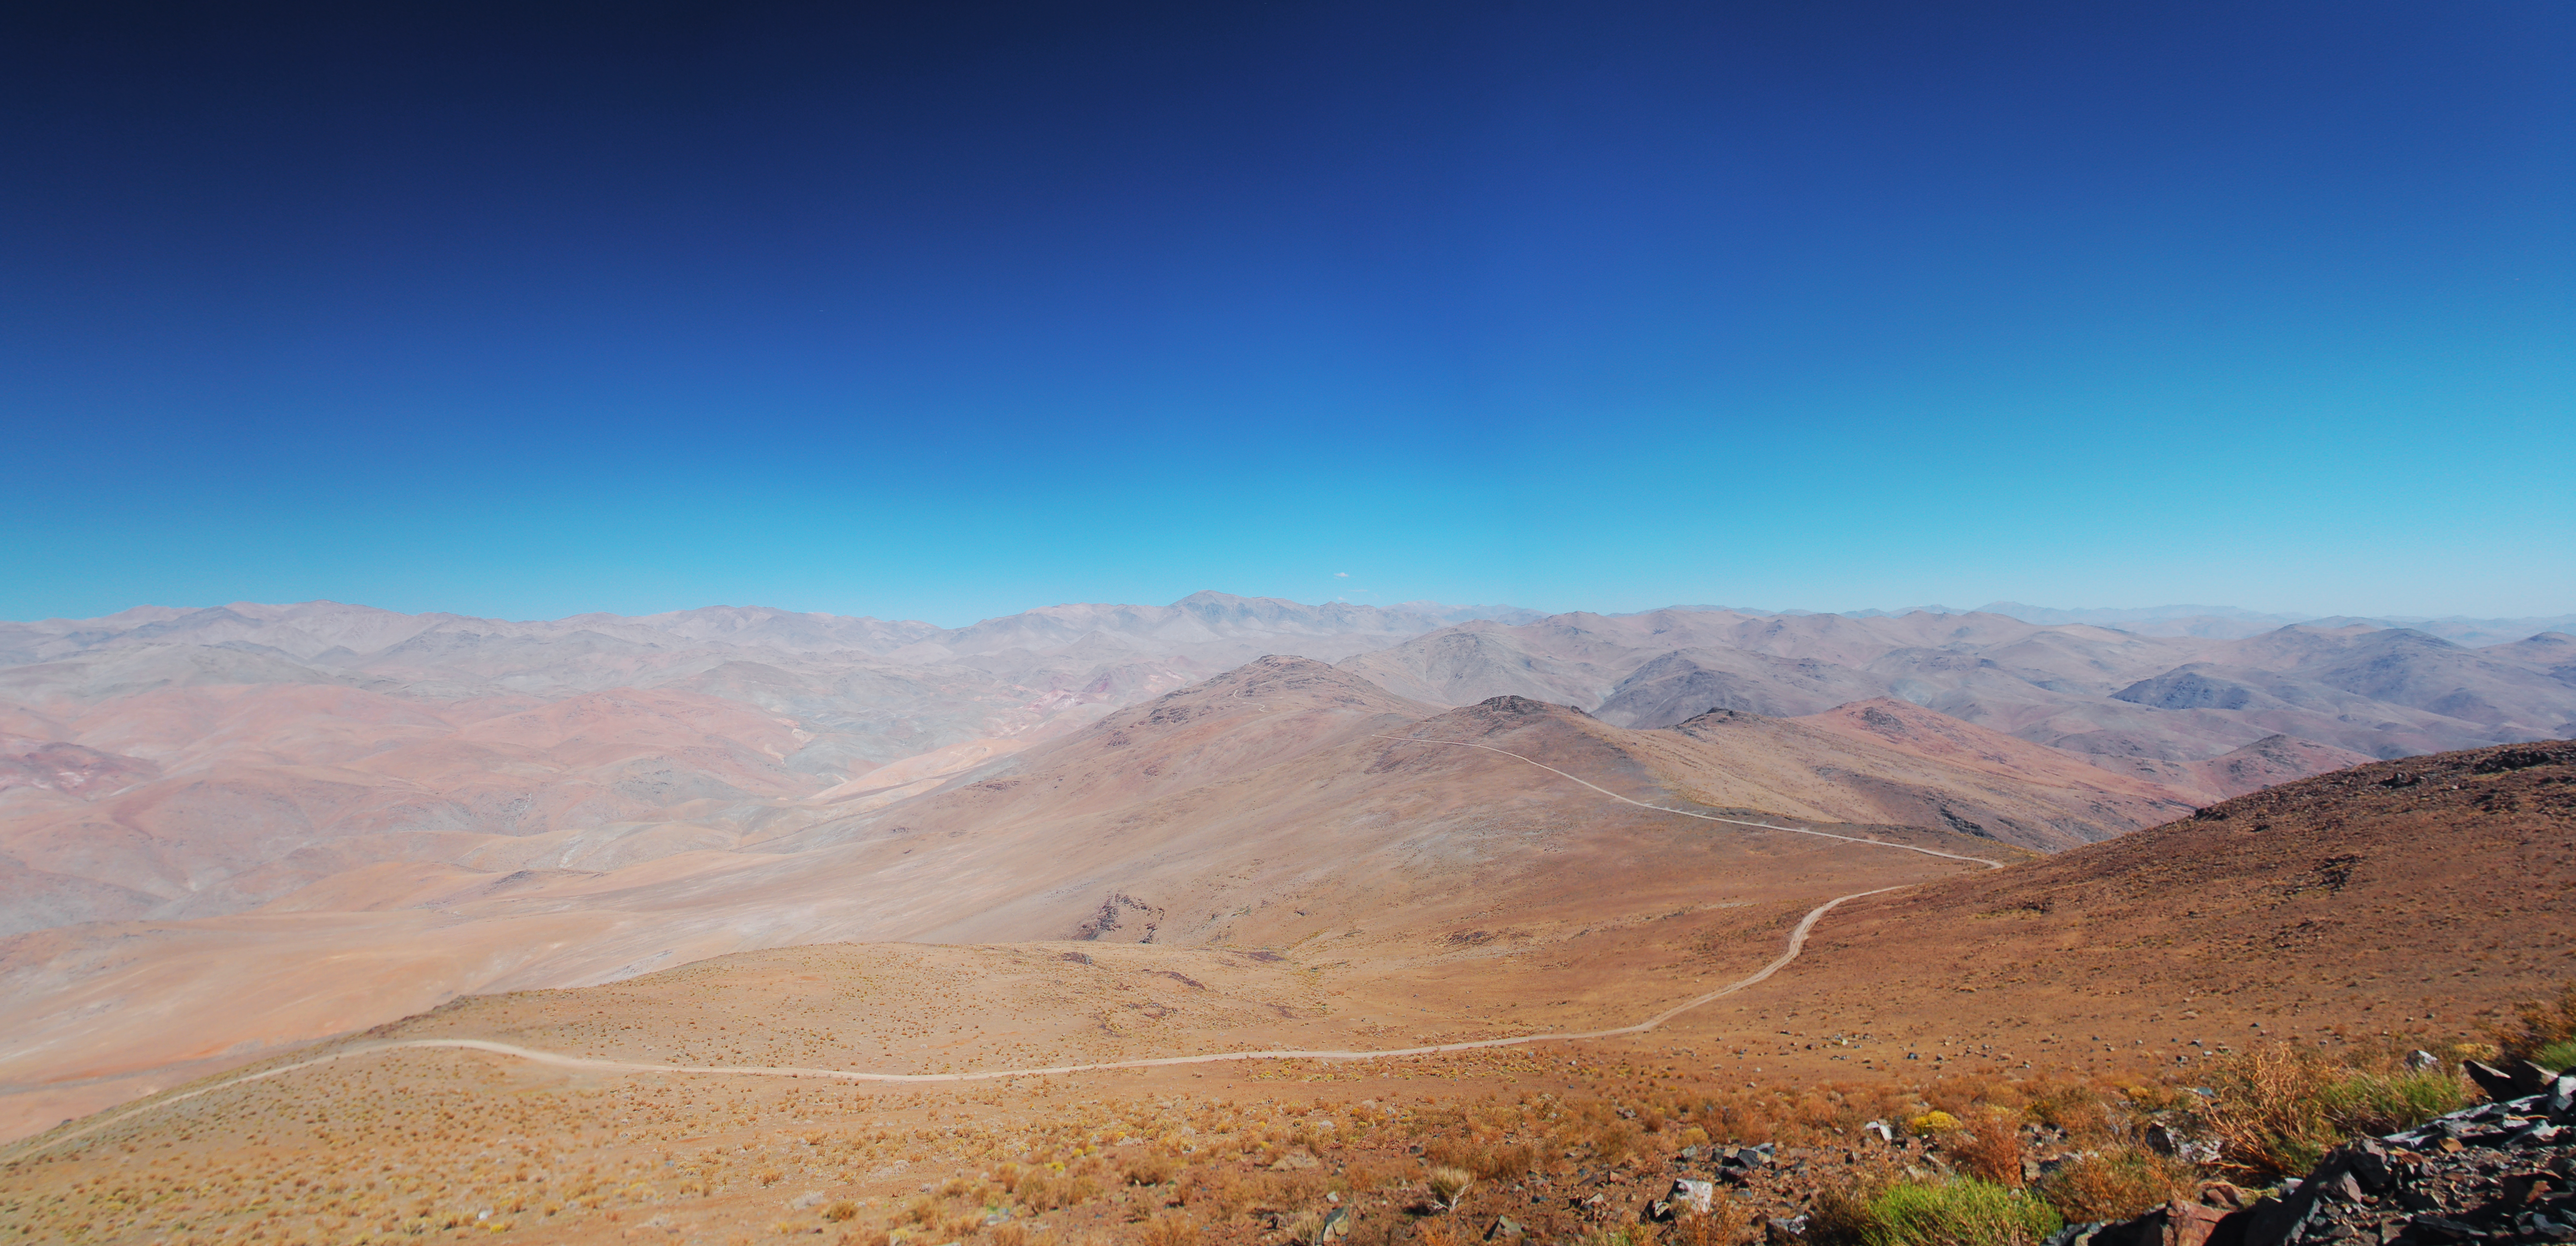

Vizcachas panorama

Panoramic image of the desert around Vizcachas, a site located in Chile, not very far from the ESO La Silla Observatory, home to the 3.6-metre telescope and its very successful exoplanet hunter HARPS. The ELT programme office has studied half a dozen potential sites for the future ELT observatory, which, with its 40-metre-class diameter, will be the world’s biggest eye on the sky. Various aspects need to be considered in the site selection process. Vizcachas was on the ELT Site Selection Advisory Committee’s final short list for the recommended site.

Credit: ESO